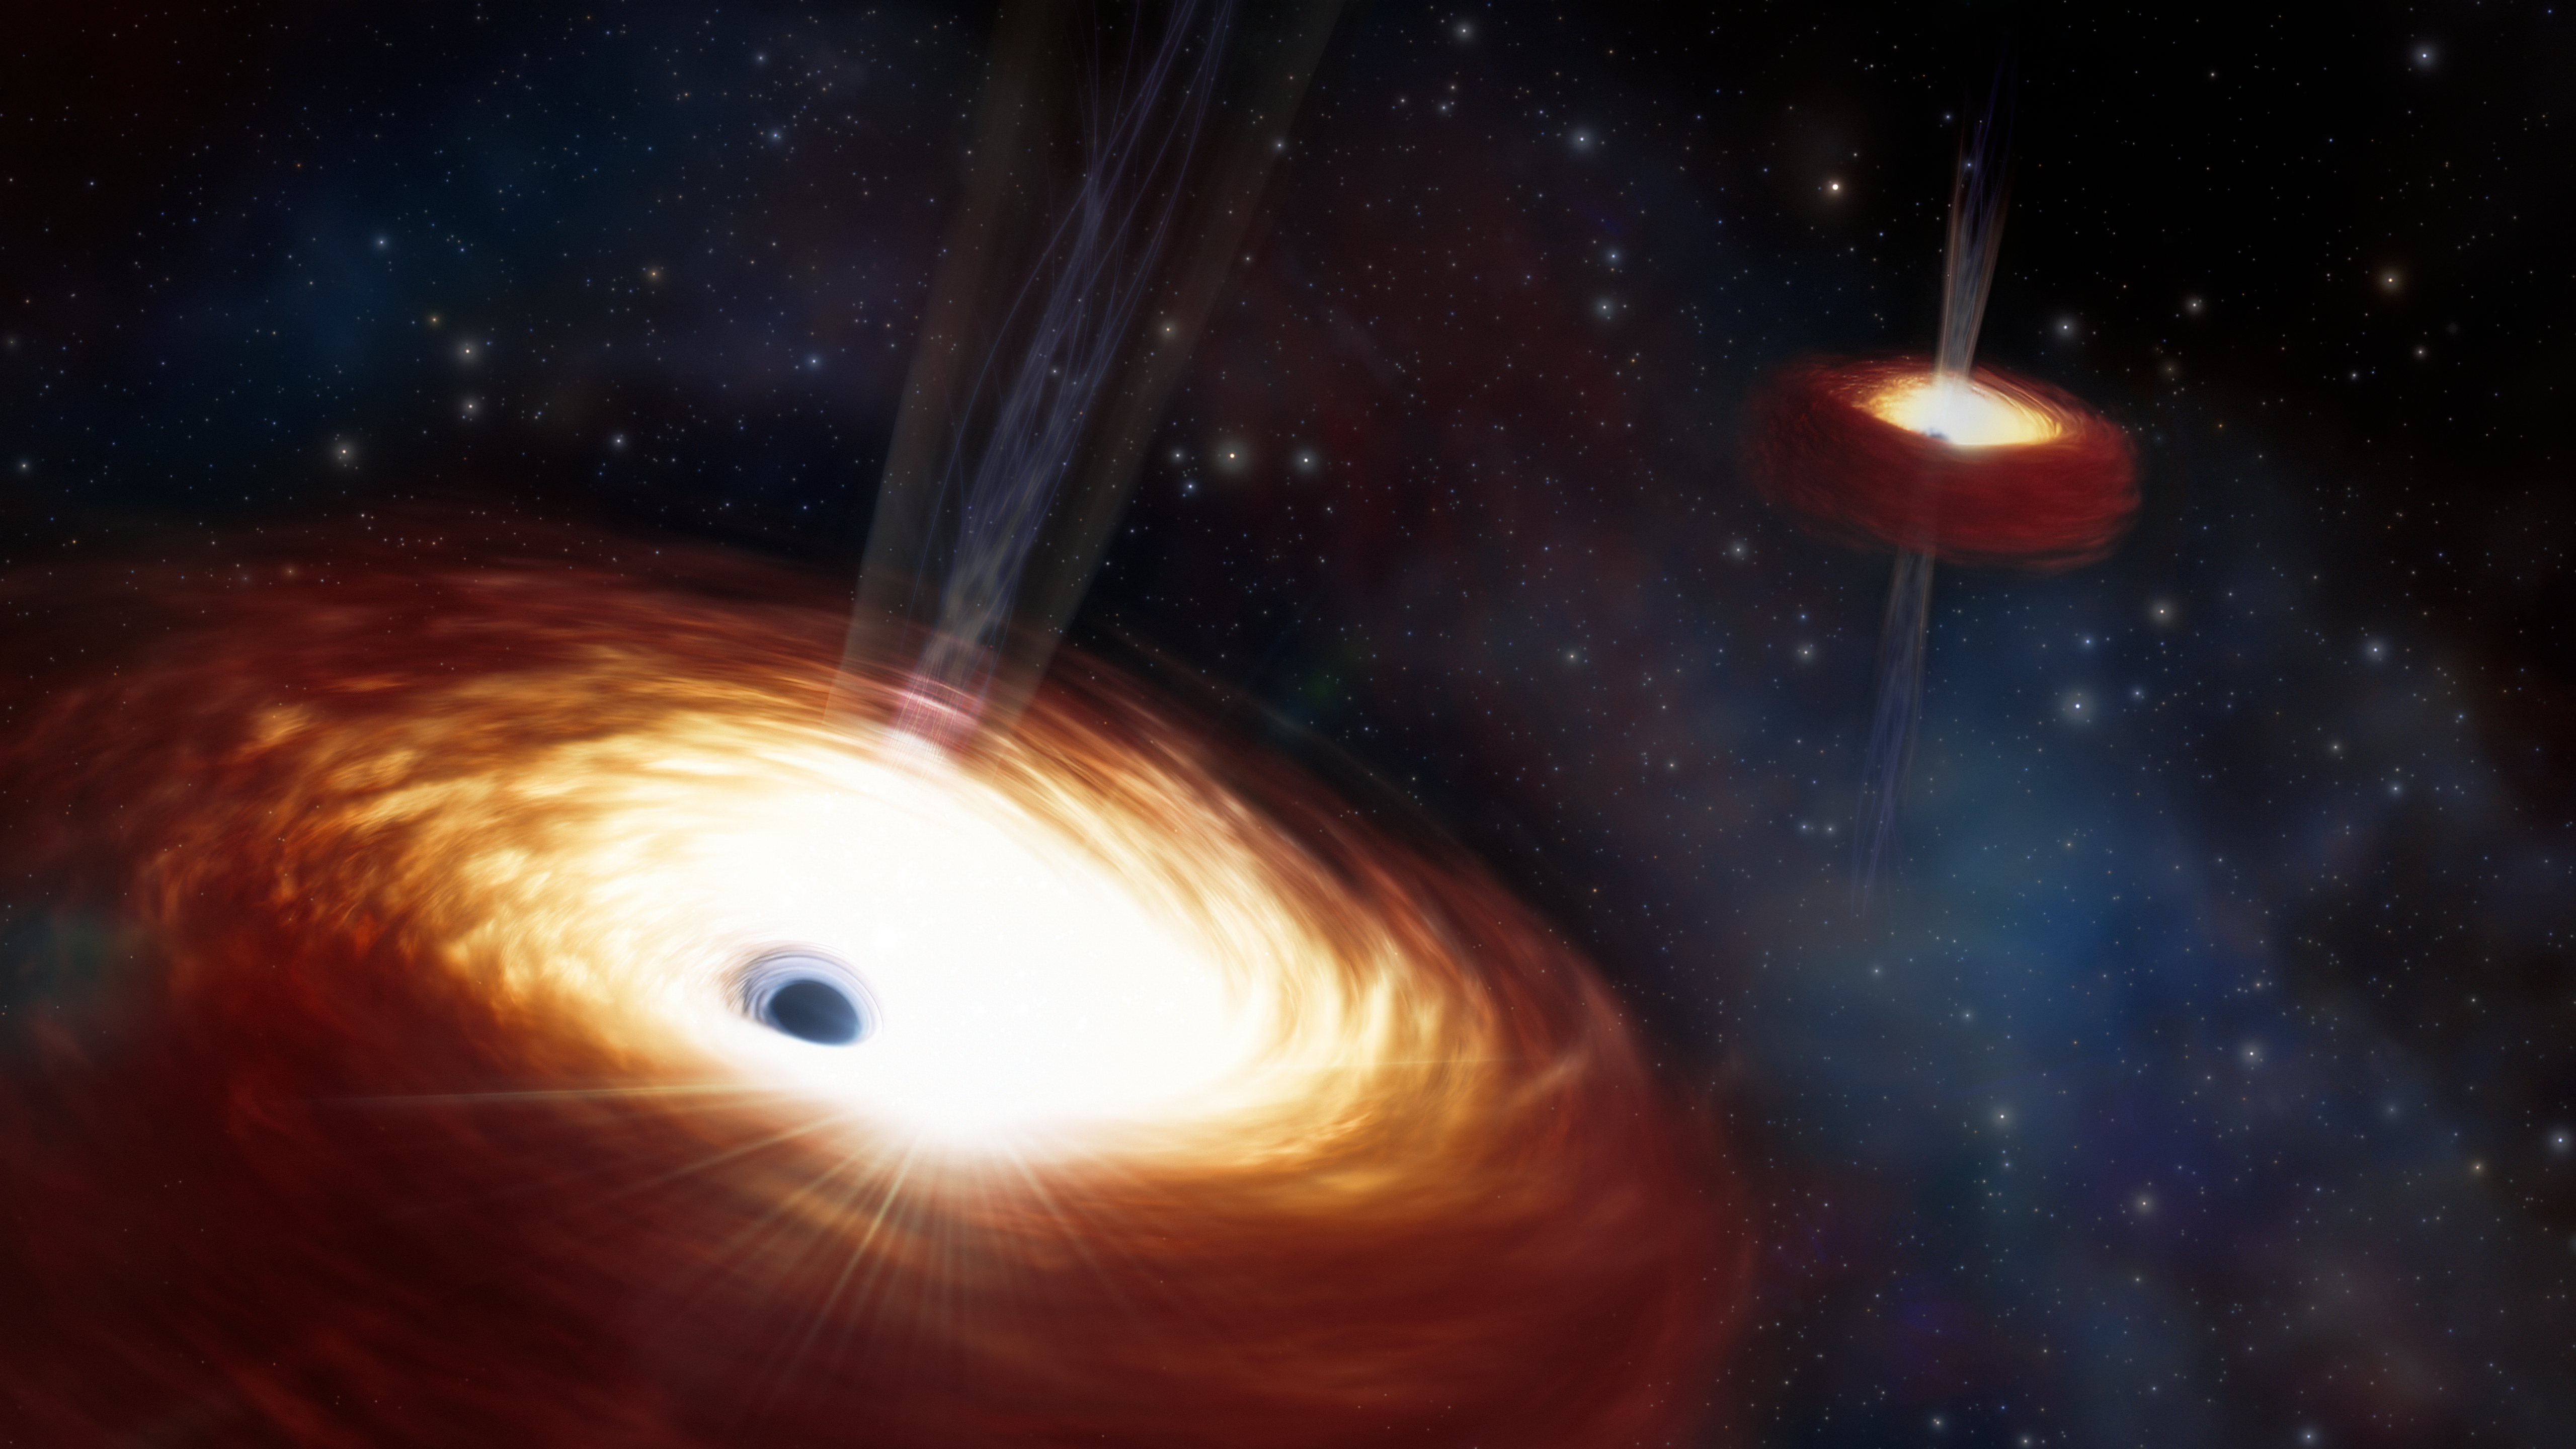

Artist’s Impression of Heaviest Supermassive Binary Black Hole

The merging of two supermassive black holes is a phenomenon that has long been predicted, though never directly observed. One theory put forth by astronomers is that these systems are so massive that they deplete their host galaxy of the stellar material needed to drive their merger. Using archival data from the Gemini North telescope, a team of astronomers have found a binary black hole that provides strong evidence supporting this idea. The team estimates the binary’s mass to be a whopping 28 billion times that of the Sun, qualifying the pair as the heaviest black hole binary ever measured. Not only does this measurement give valuable context to the formation of the binary system and the history of its host galaxy, but it supports the long-standing theory that the mass of a supermassive black hole binary plays a key role in stalling supermassive black hole mergers.

Credit: NOIRLab/NSF/AURA/J. daSilva/M. Zamani